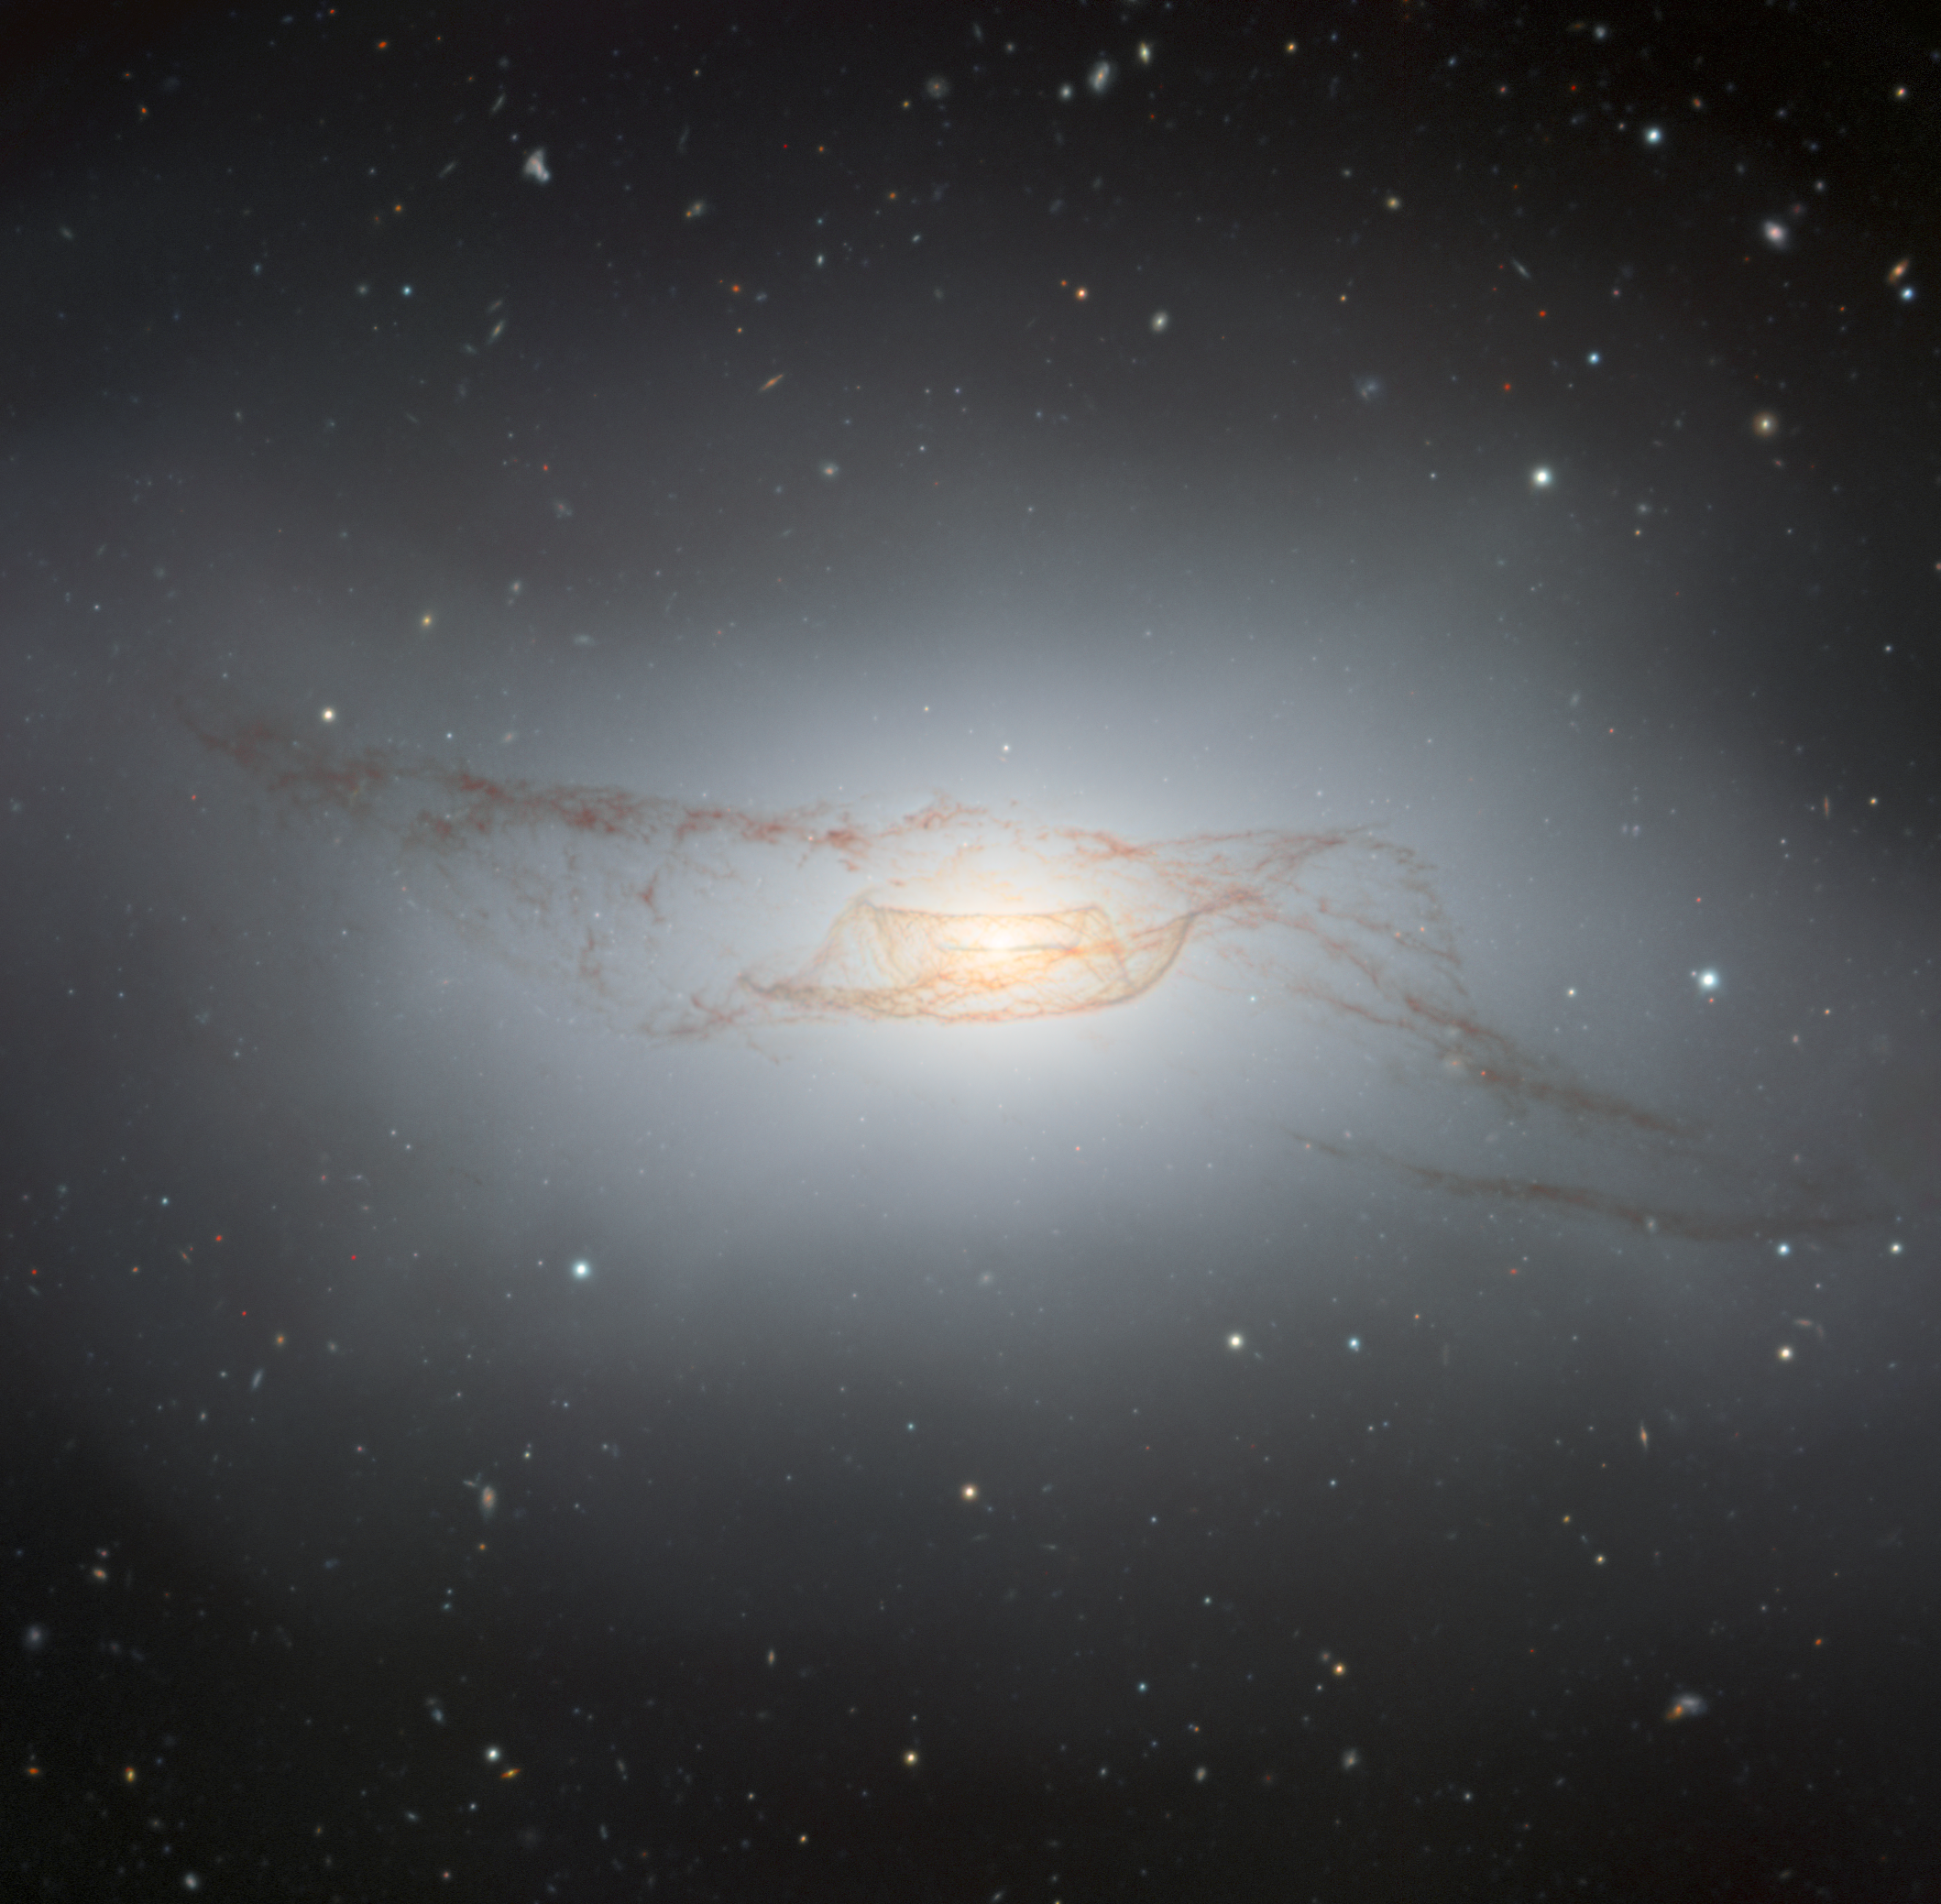

The Twisted Dusty Disk of NGC 4753

Discovered by astronomer William Herschel in 1784, NGC 4753 displays some truly fascinating features. In this image captured by the Gemini South telescope, one half of the International Gemini Observatory operated by NSF NOIRLab, the galaxy’s intricate dust lanes are a sight to behold. NGC 4753 is located about 60 million light-years away in the constellation Virgo. It is a member of the NGC 4753 Group of galaxies within the Virgo II Cloud — a series of at least 100 galaxy clusters and individual galaxies stretching off the southern edge of the Virgo Supercluster. A 1992 study of NGC 4753 found that its complex network of twisted dust lanes is likely the result of a merger with a nearby dwarf galaxy companion about 1.3 billion years ago.

Credit: International Gemini Observatory/NOIRLab/NSF/AURAImage processing: J. Miller (International Gemini Observatory/NSF NOIRLab), M. Rodriguez (International Gemini Observatory/NSF NOIRLab), M. Zamani (NSF NOIRLab)